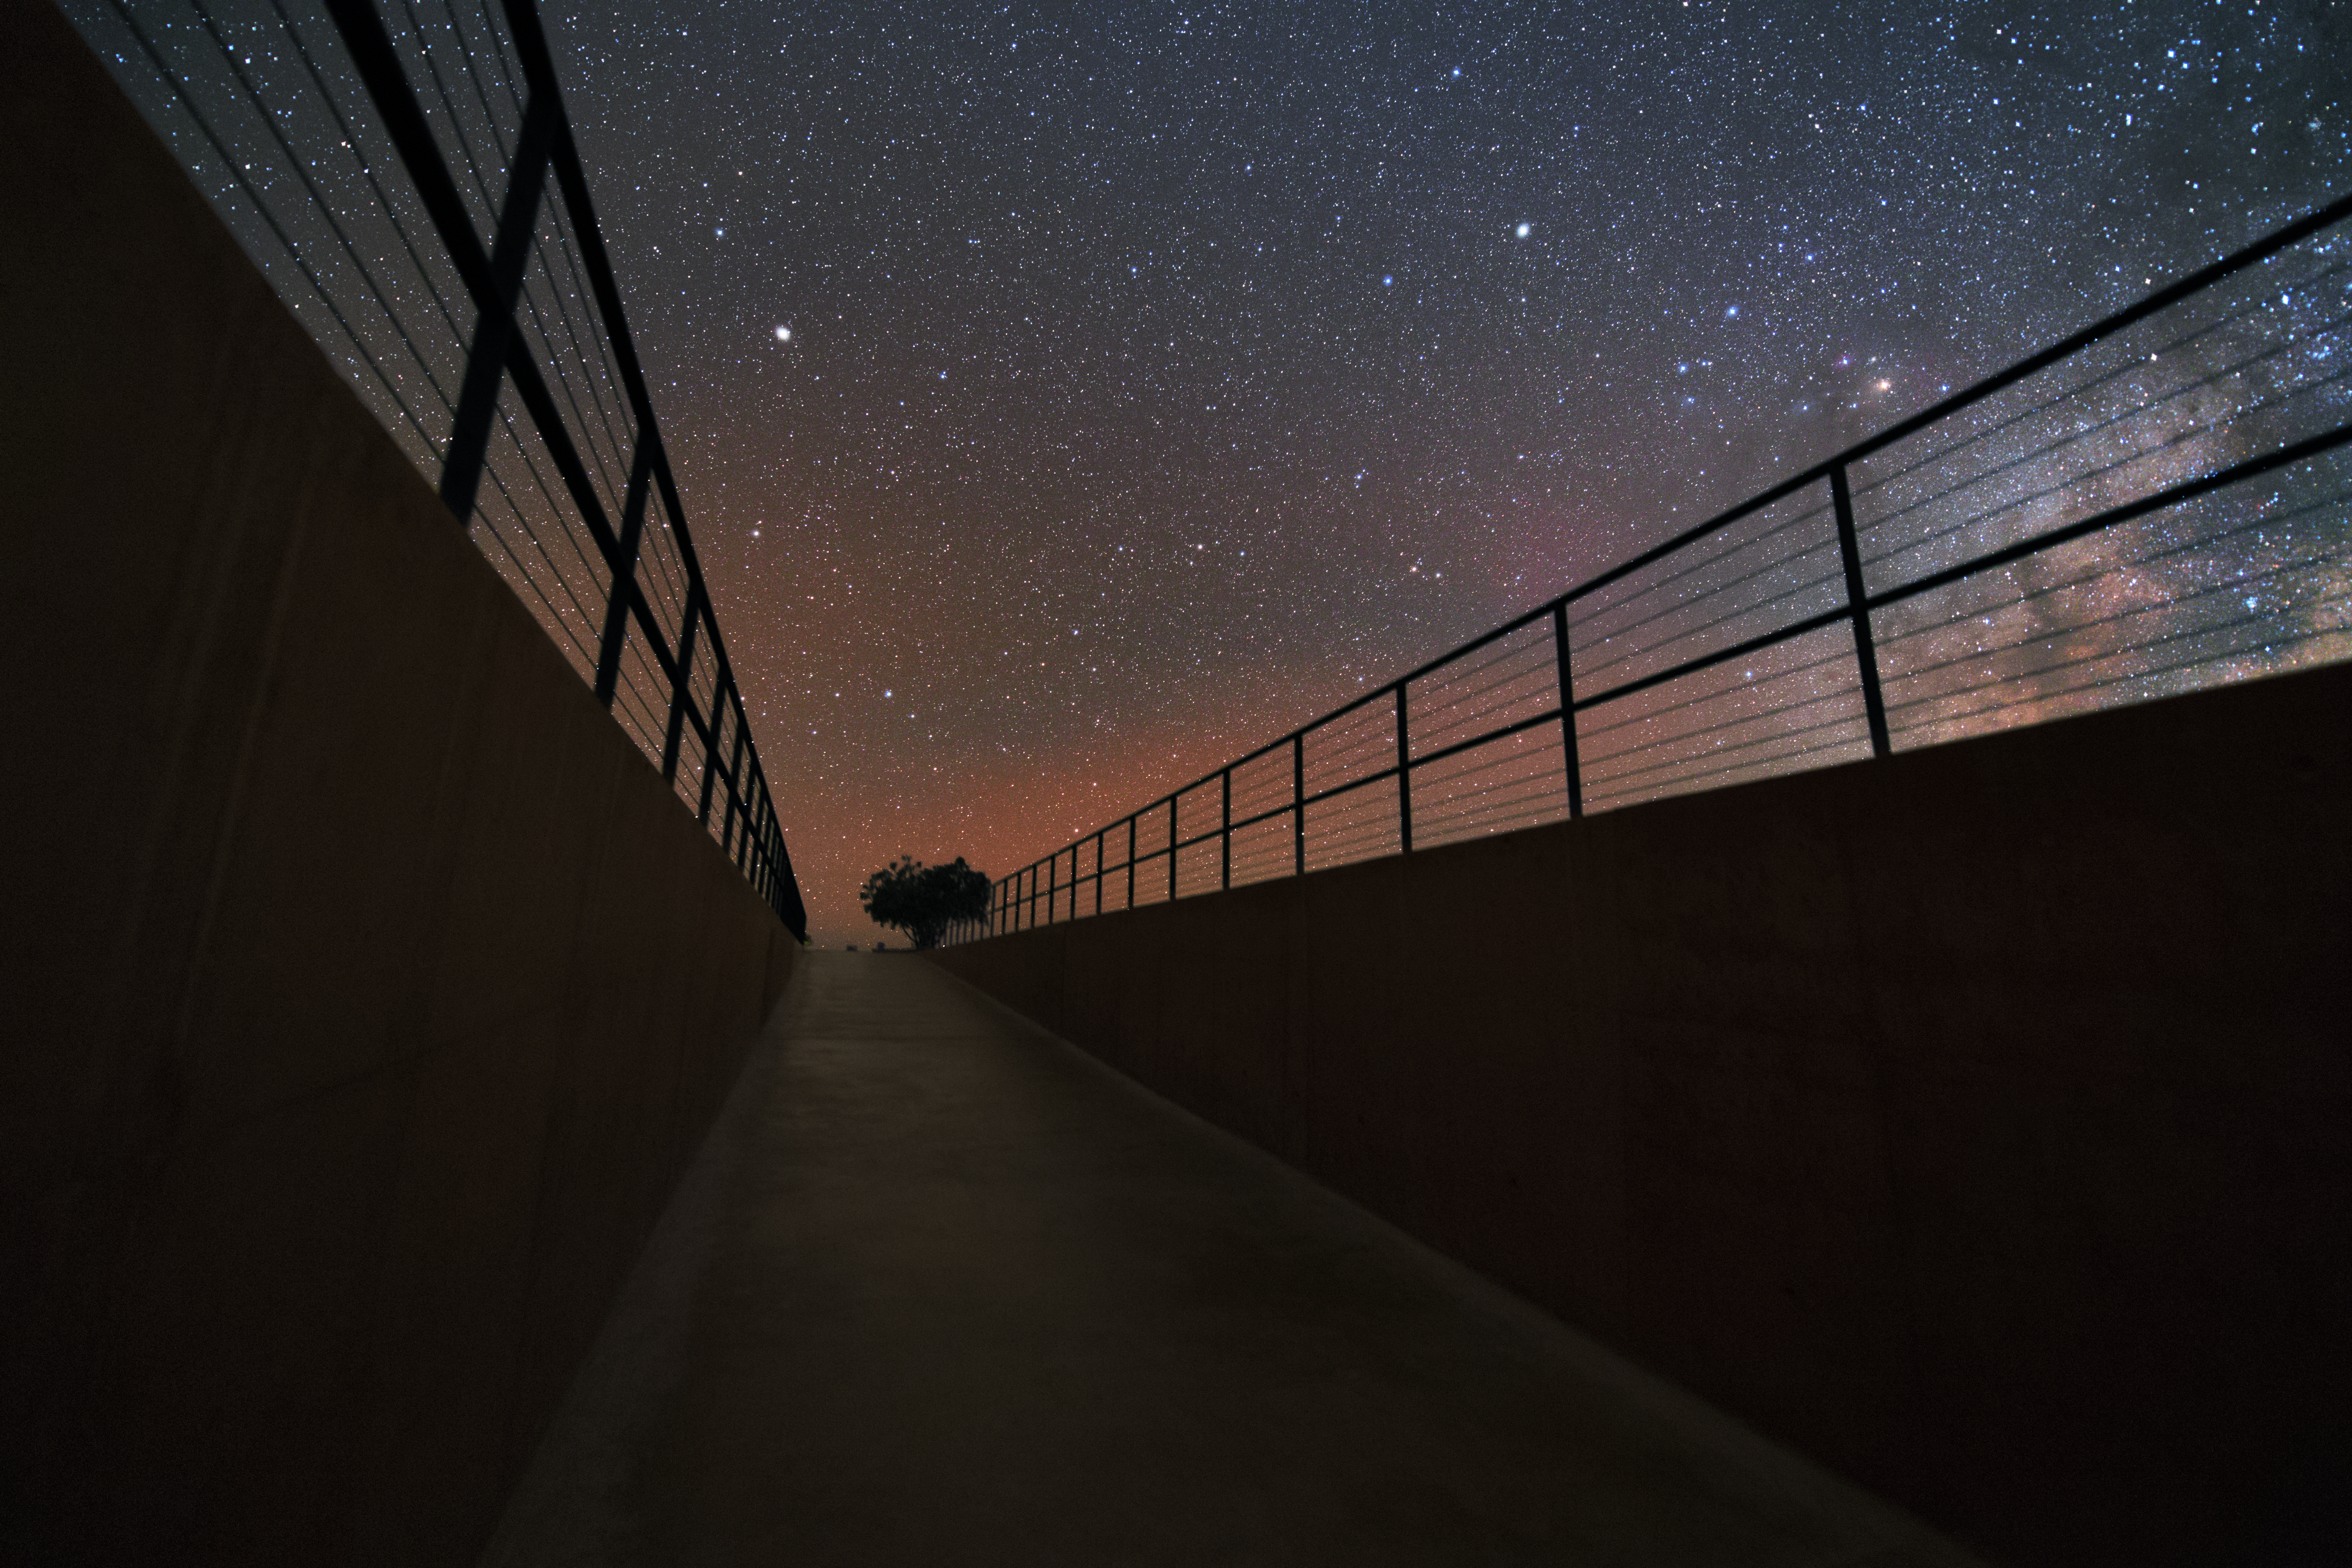

Dark ramp and bright sky

This dark ramp at the Residencia Hotel at the Paranal Observatory, leads directly up to the bright night, with thousands of stars lighting up the scenery.

Credit: Y. Beletsky (LCO)/ESO